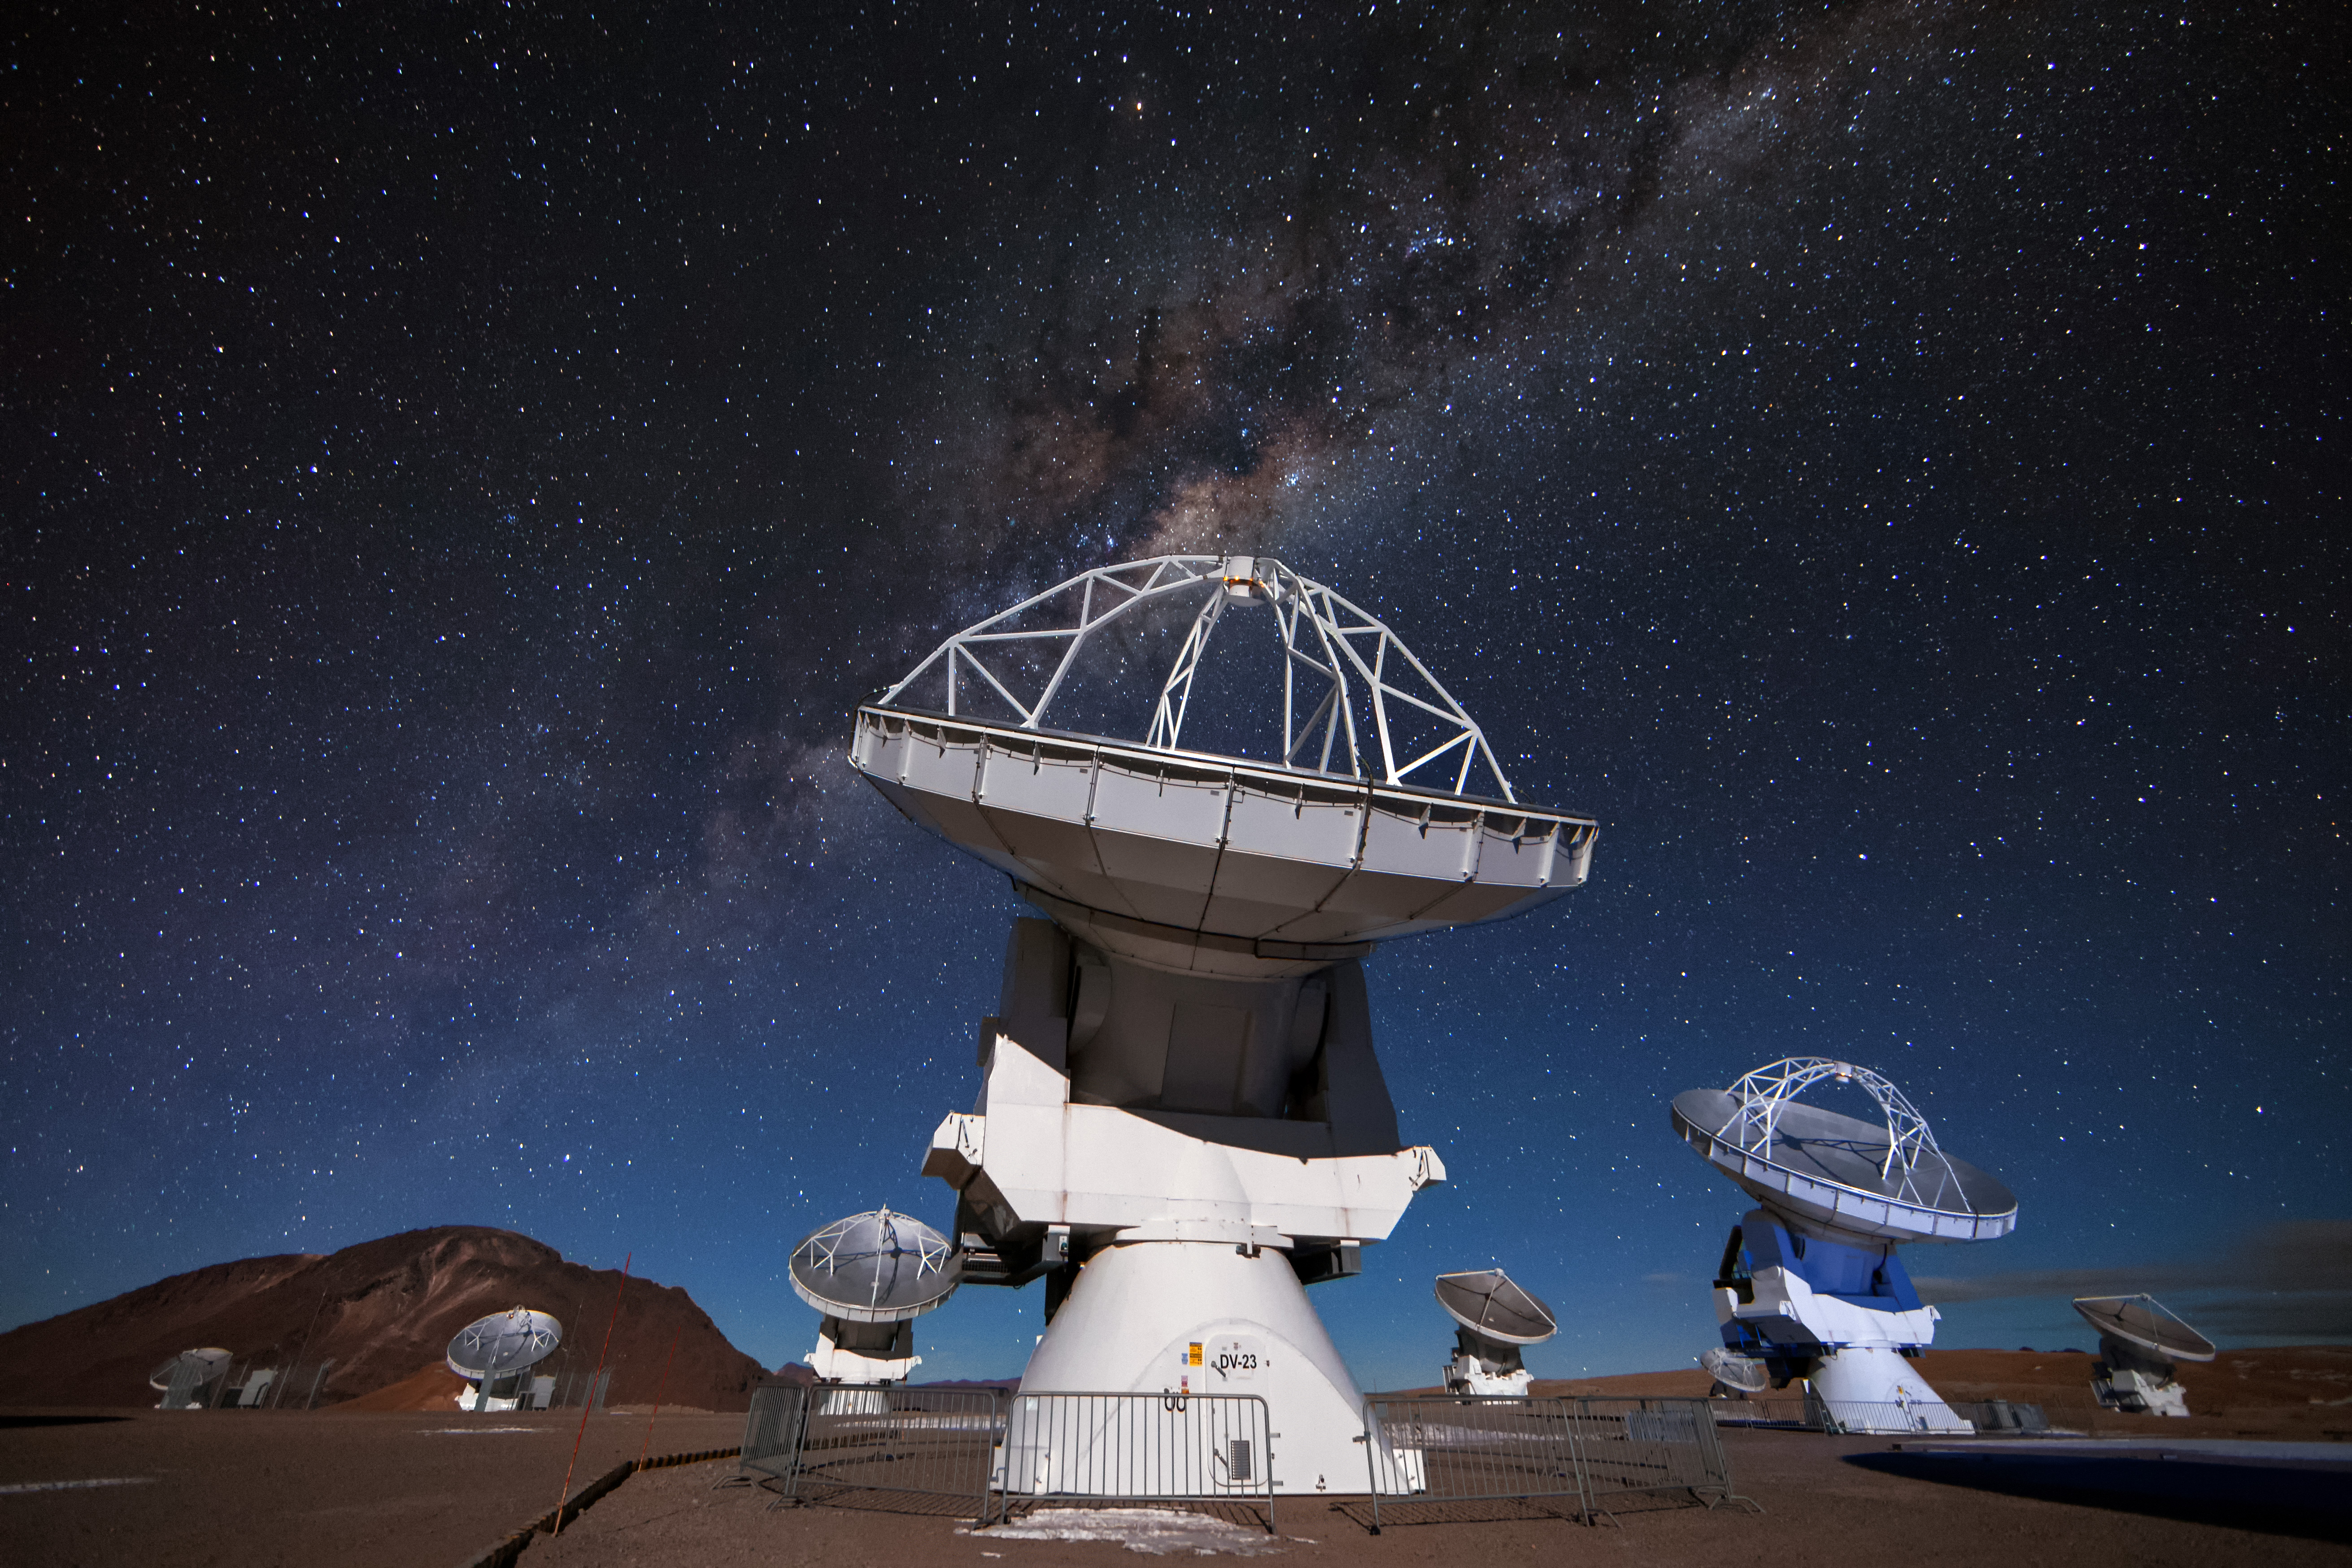

ALMA beneath the stars

Several of the 12-meter antennas that comprise a part of ALMA peer at targets in the night sky. The recognizable glow of the Milky Way cuts across the image amongst a sea of stars.

Credit: NRAO/AUI/NSF